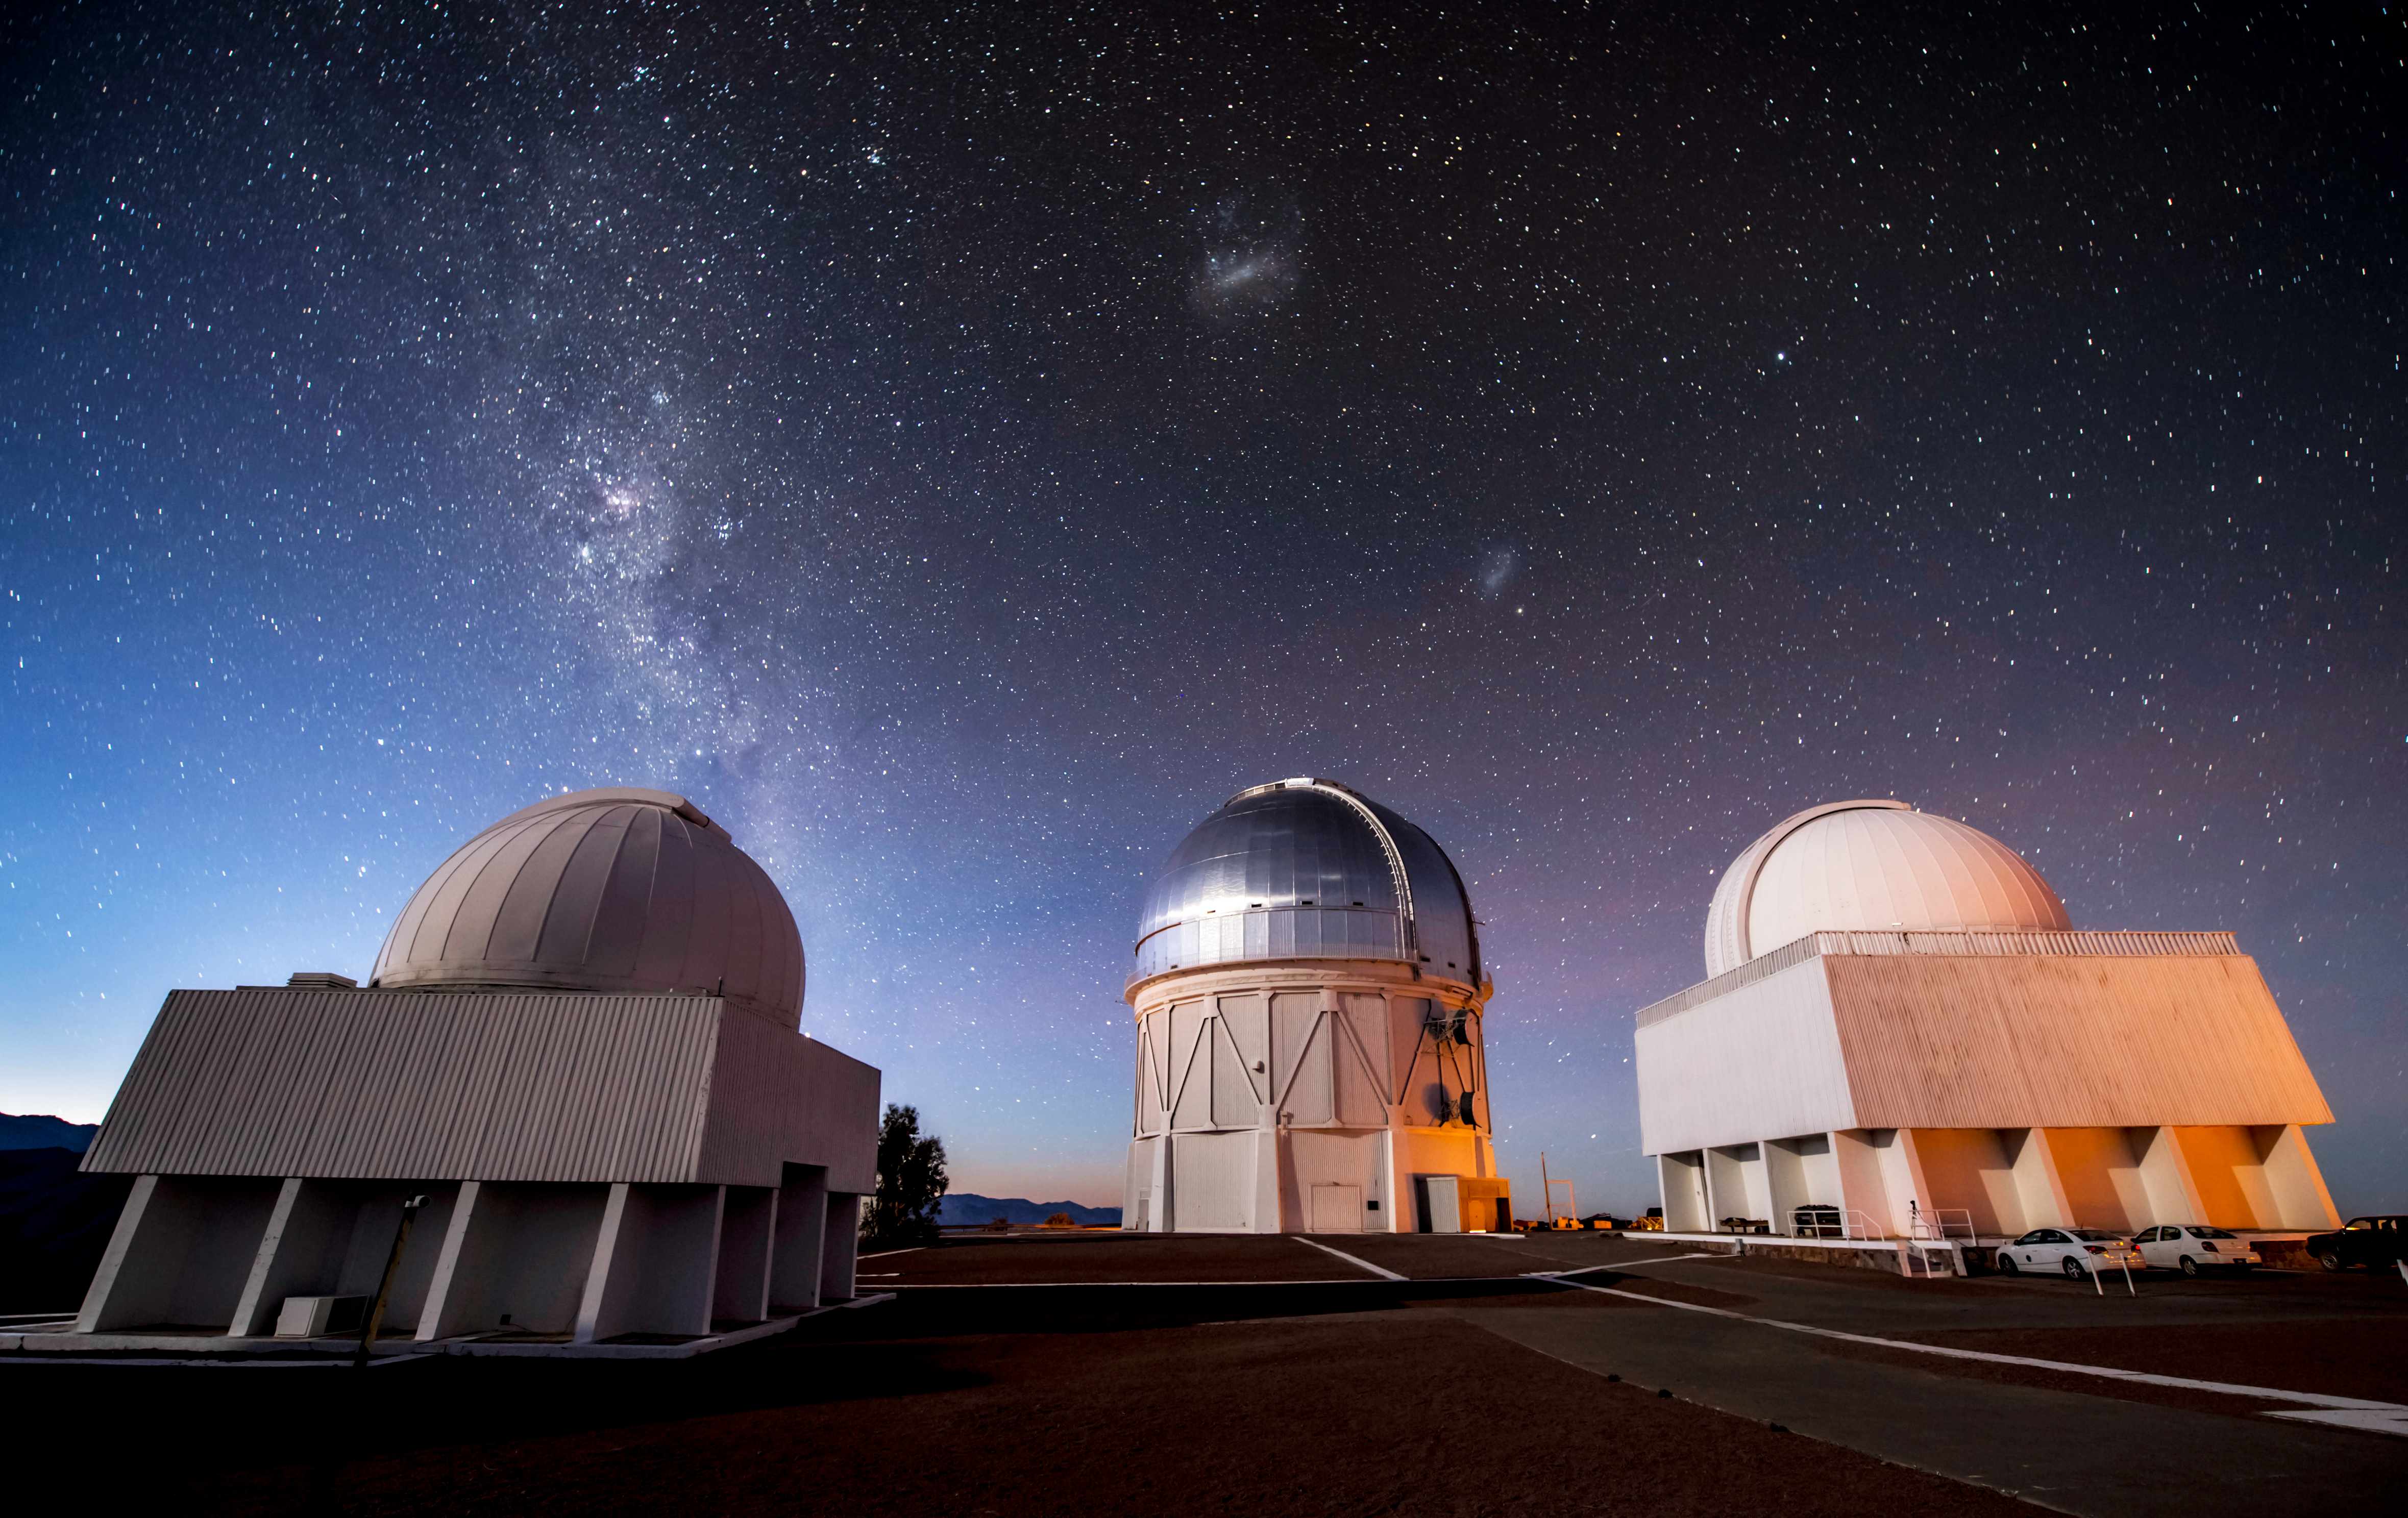

Telescope Trio

The gleaming dome of the Víctor M. Blanco 4-meter Telescope is flanked by two telescopes of the SMARTS Consortium in this image from Cerro Tololo Inter-American Observatory, a Program of NSF NOIRLab. Above the telescopes, the Large and Small Magellanic Clouds — two satellite galaxies that are neighbors to the Milky Way — hang over the scene. The starry band of the Milky Way itself streaks across the left hand side of the image, complete with dark lanes of dust.

The vibrant colors of the night sky are due to the faint hues of airglow and the first hints of dawn. As well as tinting the night sky, the long exposure of this image and the rotation of the Earth have caused very small star trails to form. If you look closely at the upper corners of this image, you can spot the tell-tale streaks of long-exposure astrophotography.

Credit: DOE/FNAL/DECam/R. Hahn/CTIO/NOIRLab/NSF/AURA